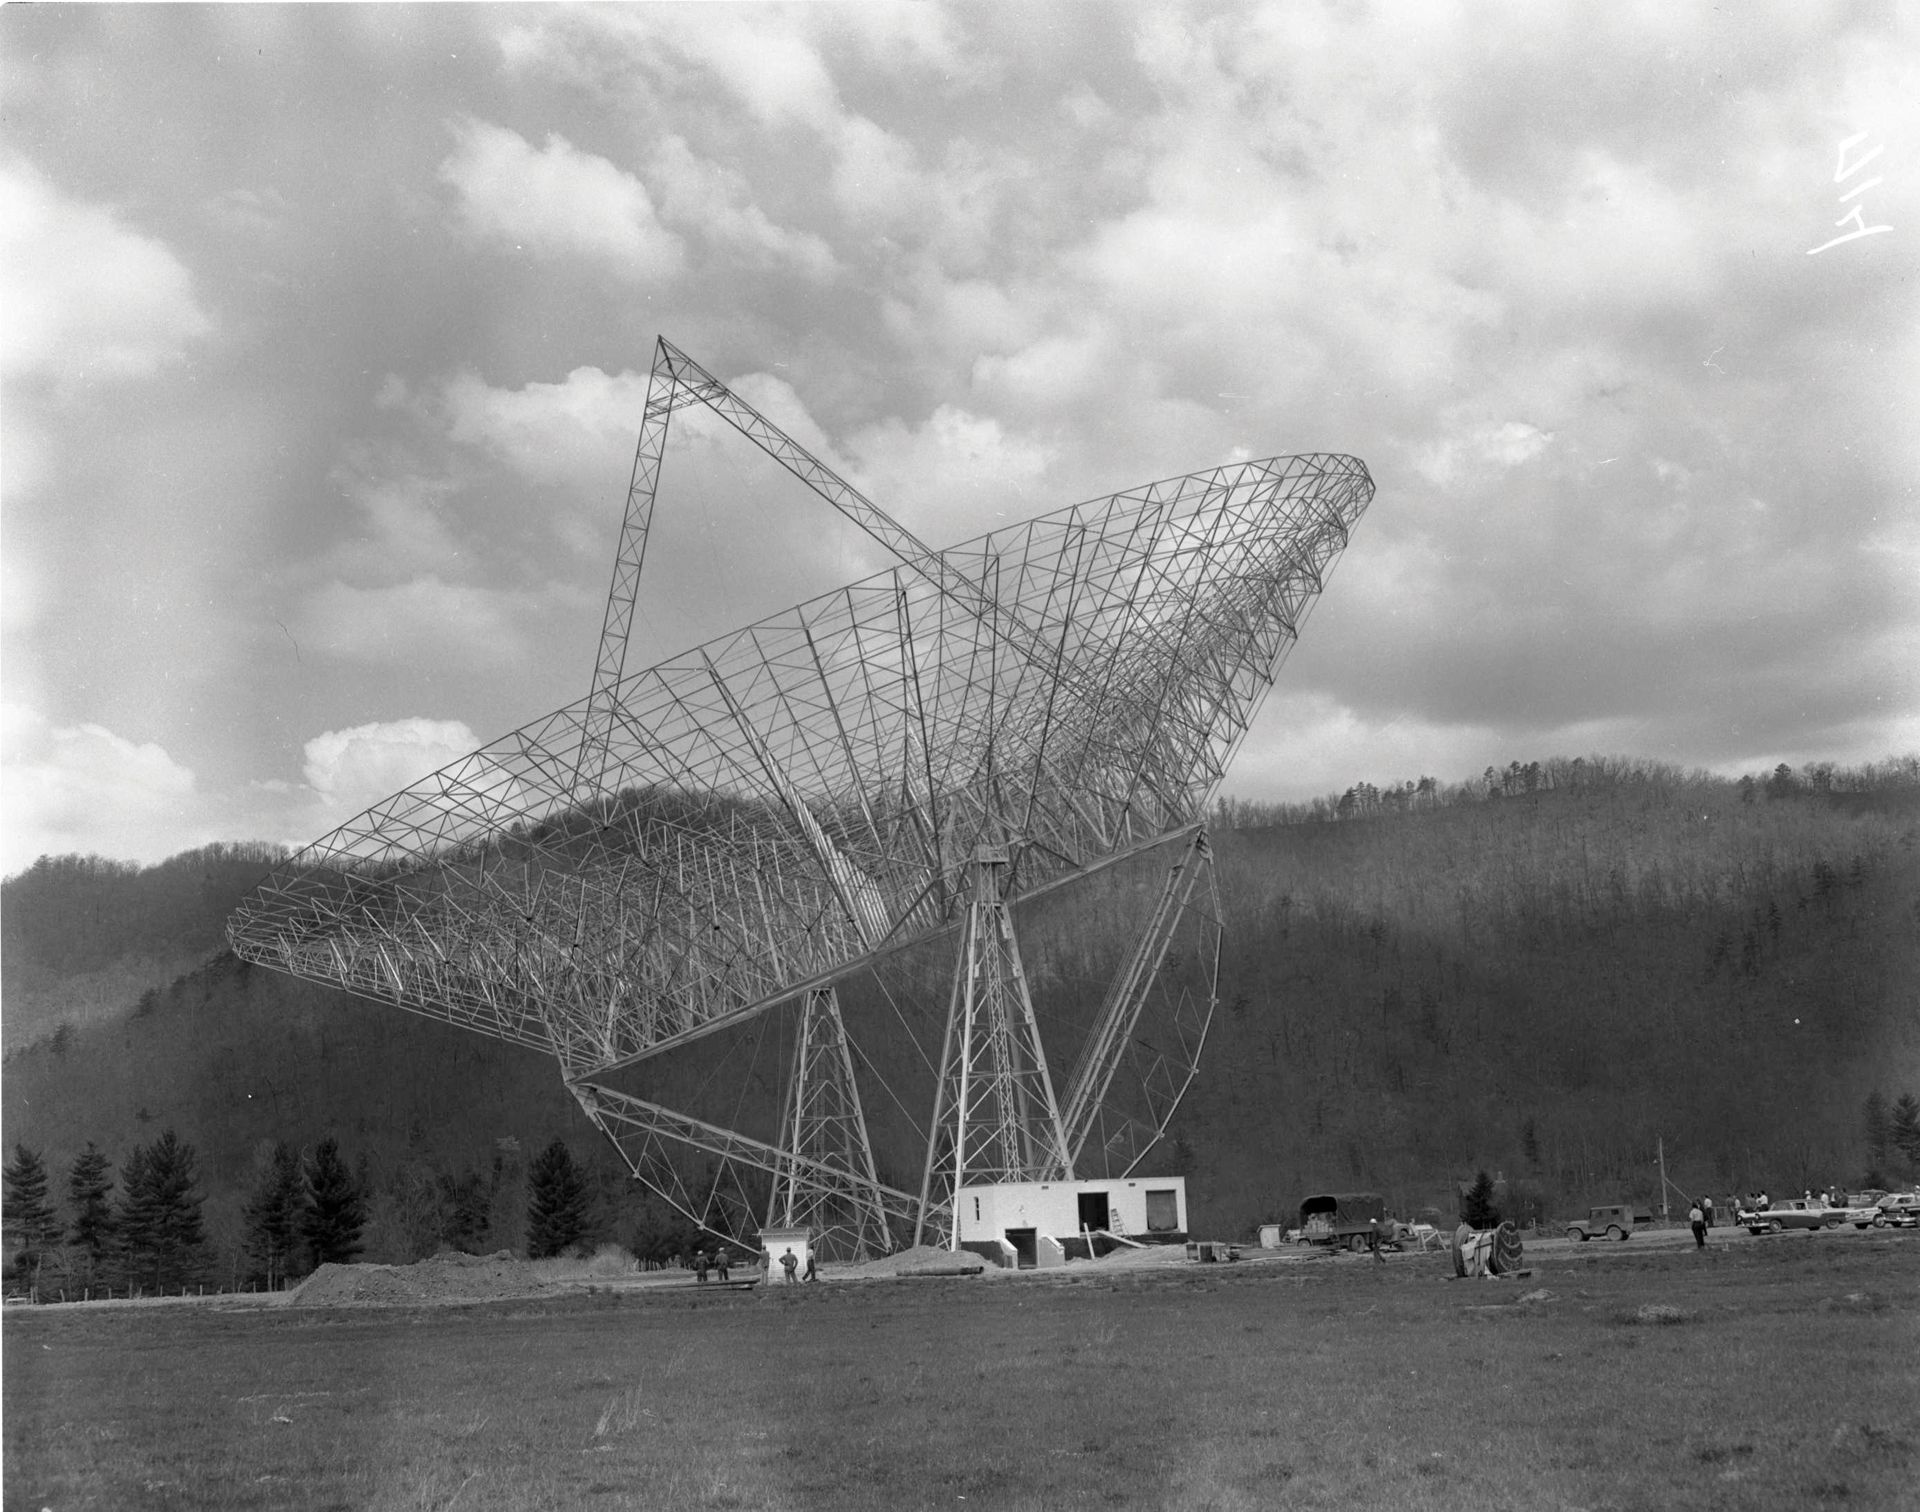

300-foot's Balancing Act

The 300-foot telescope in Green Bank, West Virginia was a transit telescope, meaning that it could only lift and dip, not spin around on its base. In this photo, the 300-foot impressively poses at an angle, showing off how well balanced it was on its semi-circle gear. Its first control building is under construction beneath it.

Credit: NRAO/AUI/NSF